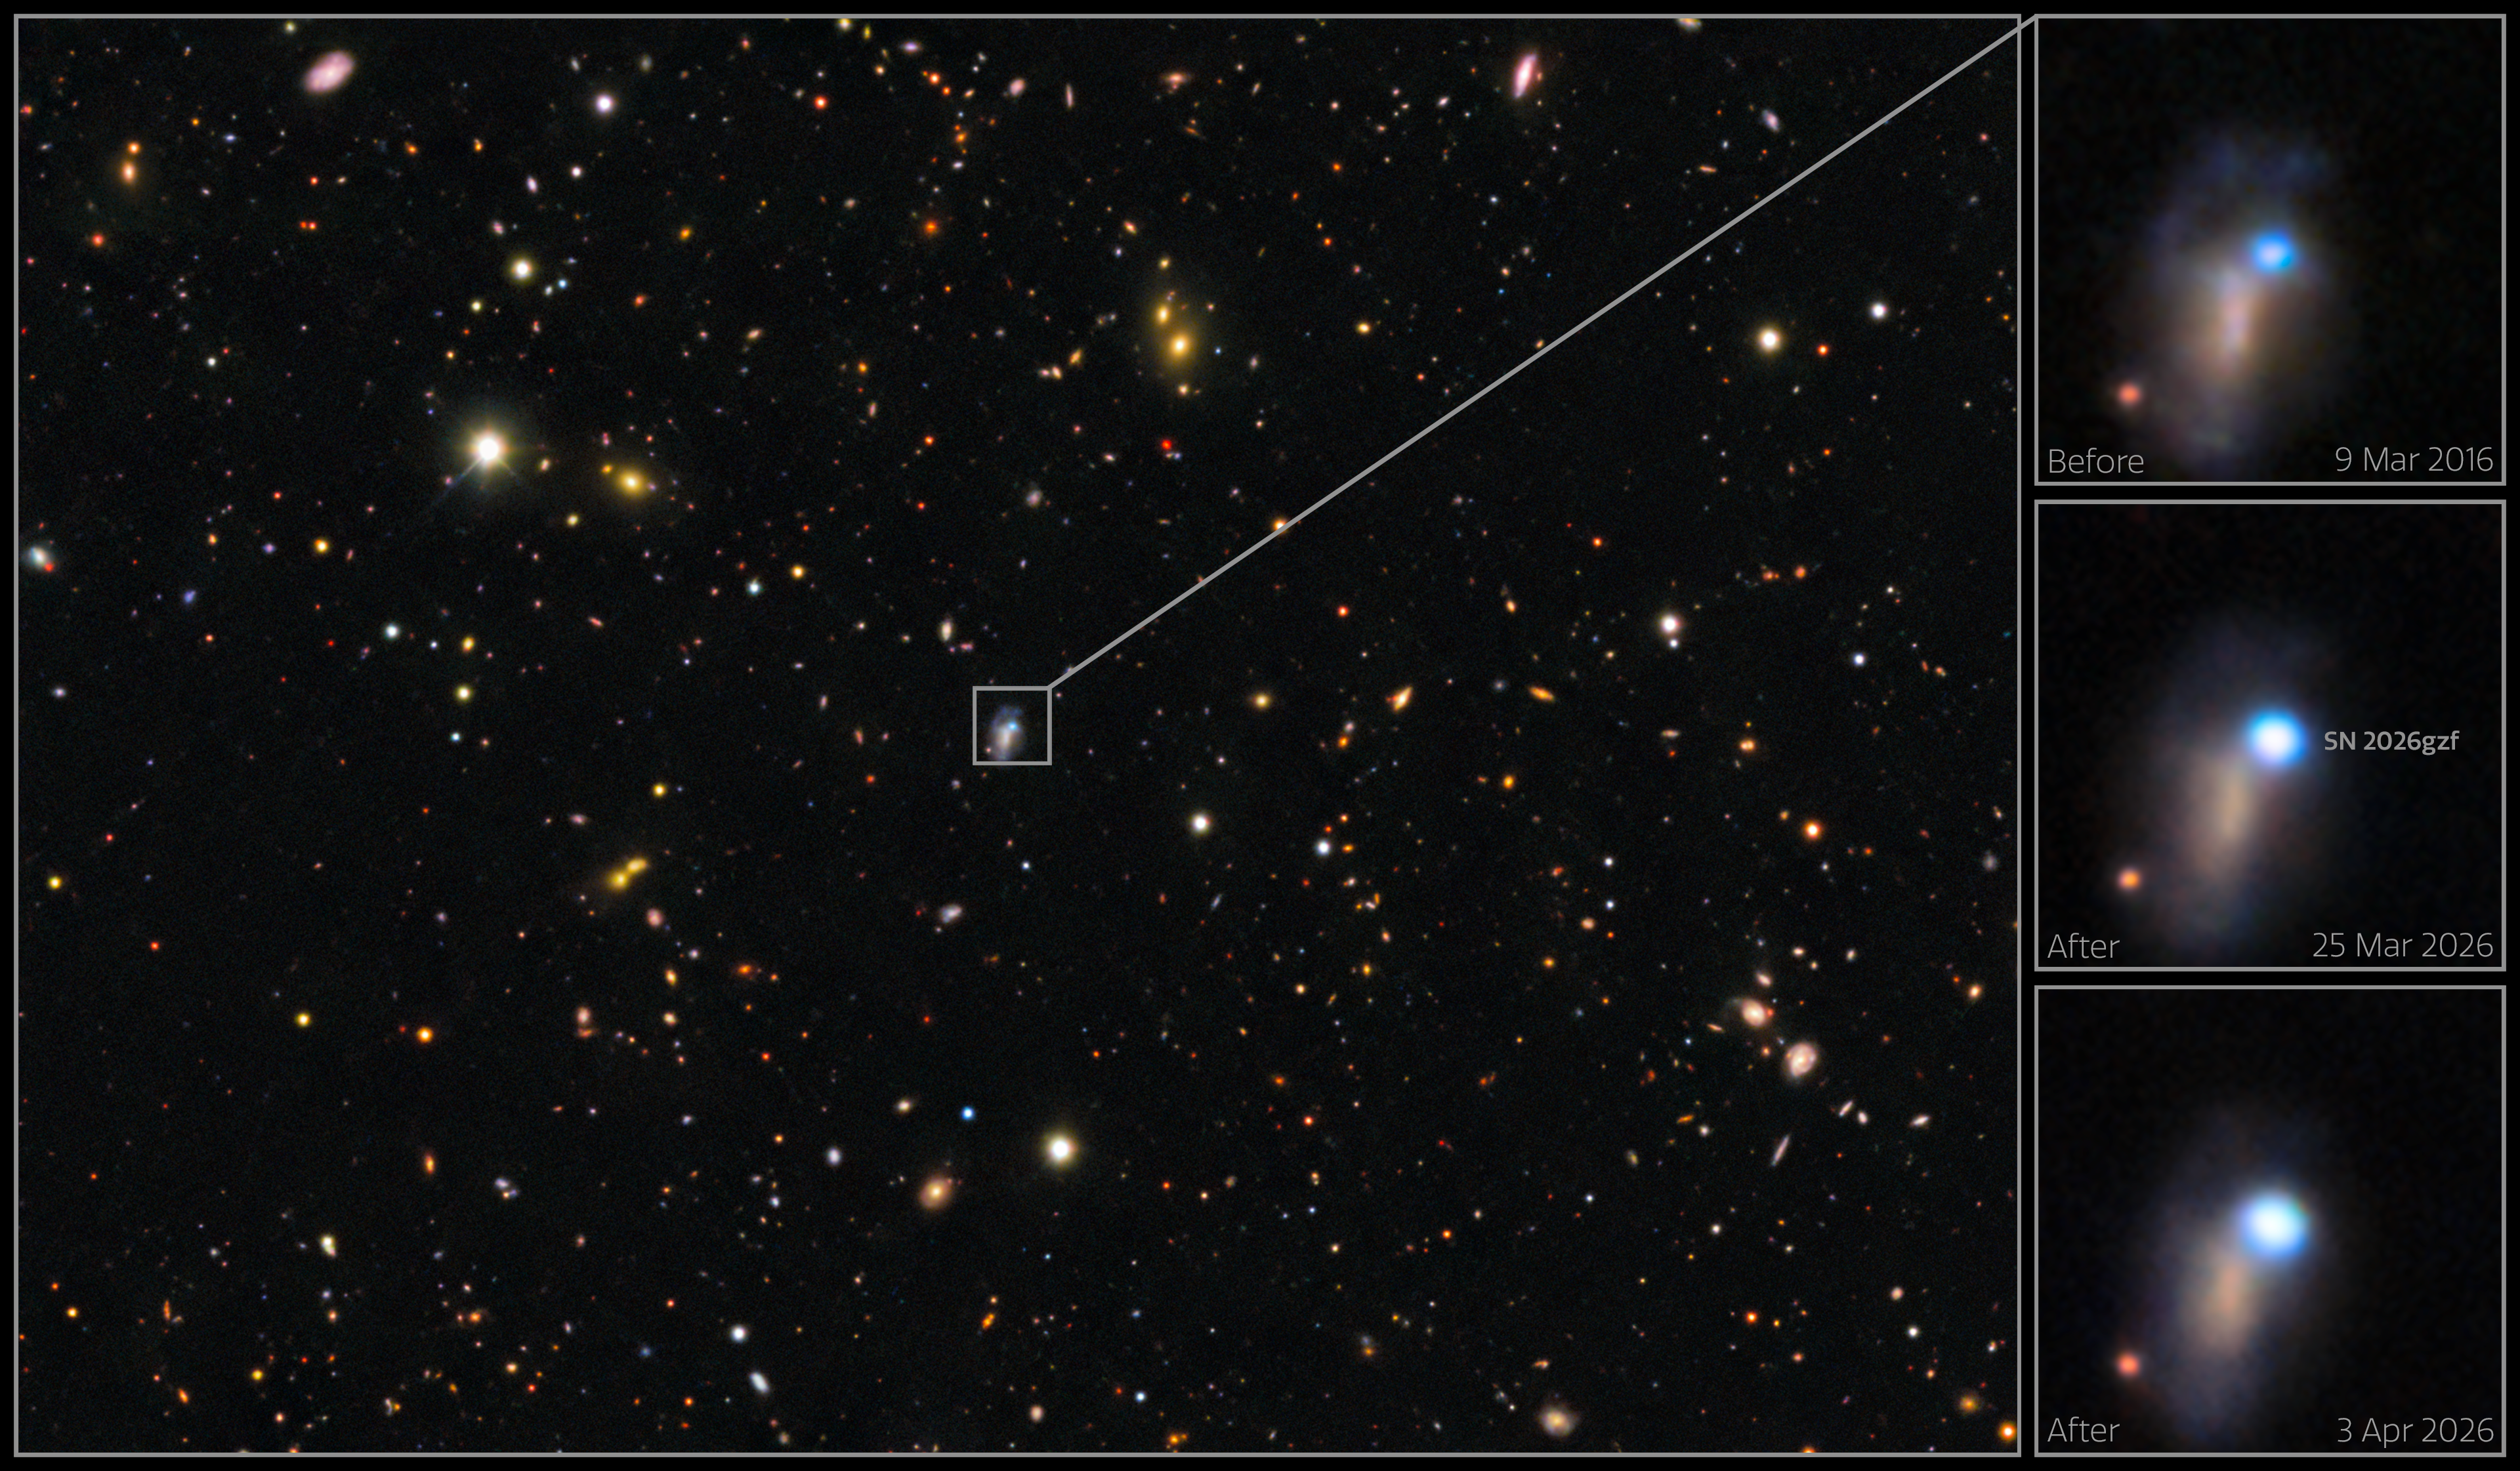

DECam images of supernova SN 2026gzf

These images show the evolution of supernova SN 2026gzf, which was first detected by the Einstein Probe on 21 March 2026. Images taken on 25 March and 3 April 2026 show the supernova brightening. An archival image of the host galaxy from 9 March 2016 reveals a bright blue source at the location of the supernova, which scientists say likely represents a compact, extreme star-forming region in the host galaxy, combined with pre-explosion activity of the progenitor star before its death.

These images were captured with the 570-megapixel DOE-fabricated Dark Energy Camera (DECam), mounted on the NSF Víctor M. Blanco 4-meter Telescope at Cerro Tololo Inter-American Observatory (CTIO) in Chile, a Program of NSF NOIRLab.

View the individual images at the following links: pre-explosion field, 9 March 2016, 25 March 2026, 3 April 2026.

Credit: CTIO/NOIRLab/DOE/NSF/AURA Image Processing: D. de Martin & M. Zamani (NSF NOIRLab)